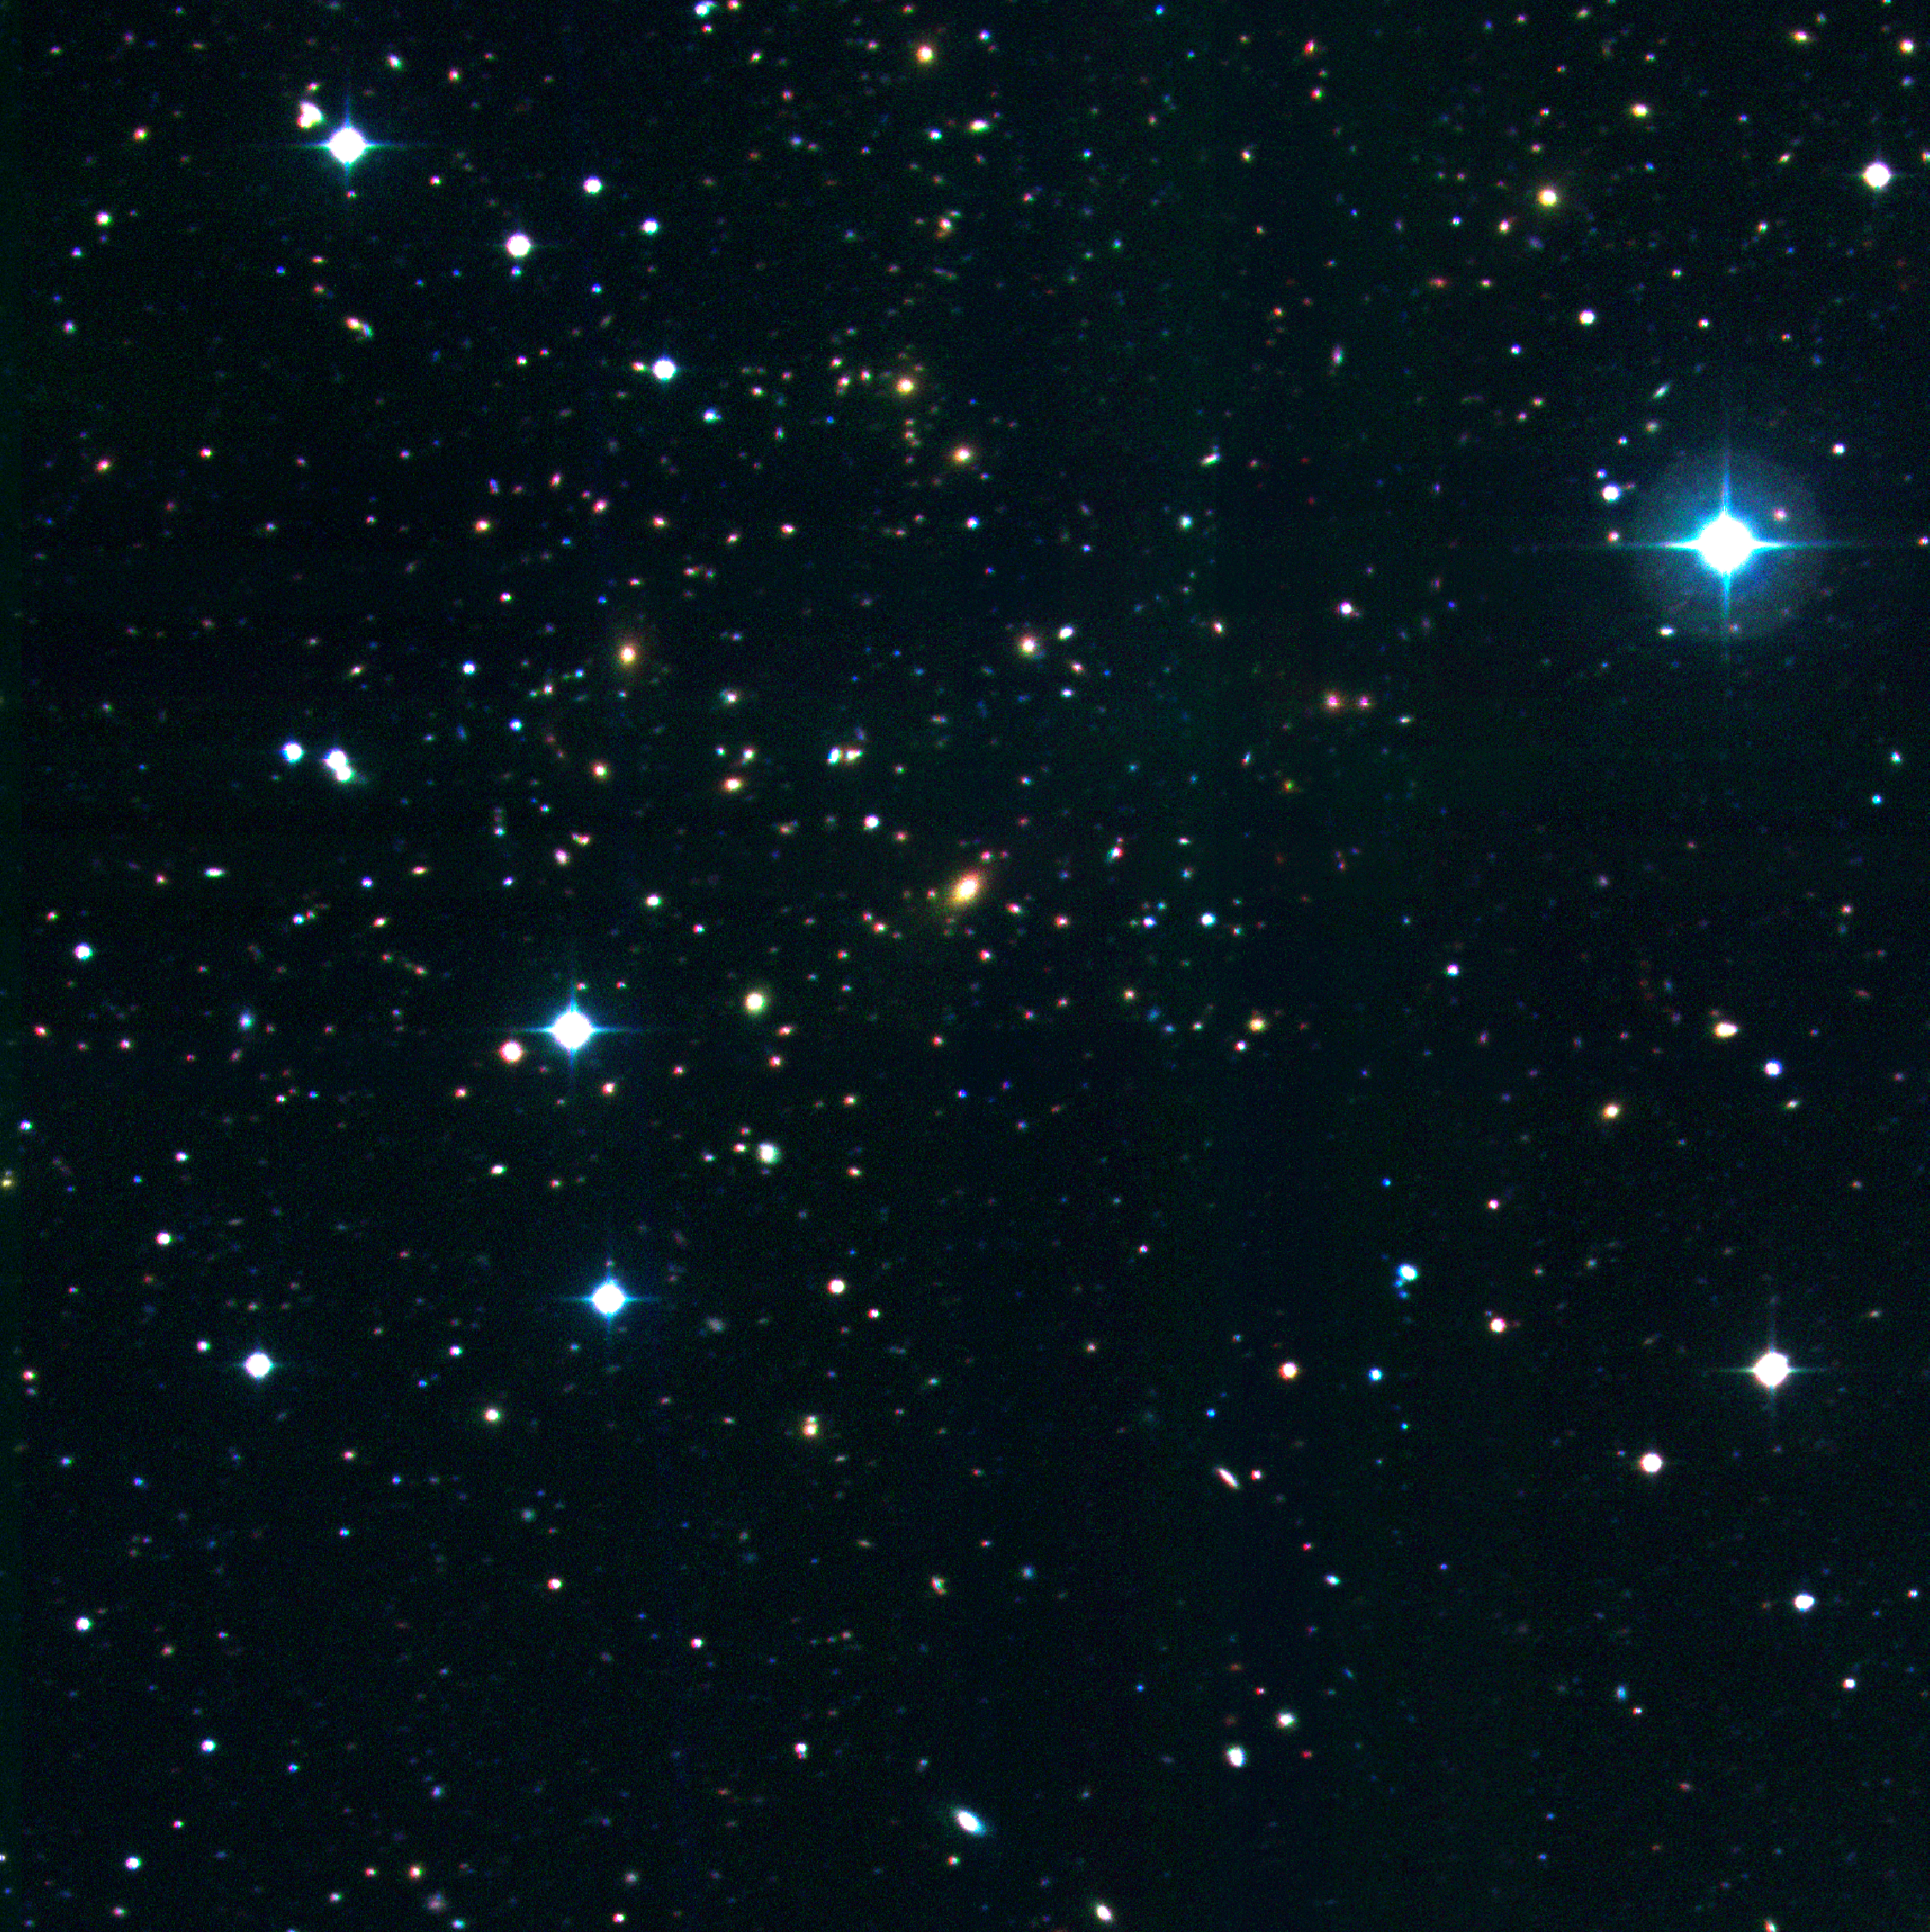

Cluster of galaxies RXCJ1131.9-1955

Very massive galaxy cluster RXCJ1131.9-1955 at redshift z = 0.306 in a very rich galaxy field with two major concentrations. It was originally found by George Abell and designated "Abell 1300". The image was obtained with the ESO/MPG 2.2-m telescope and the WFI camera at La Silla.

Credit: ESO